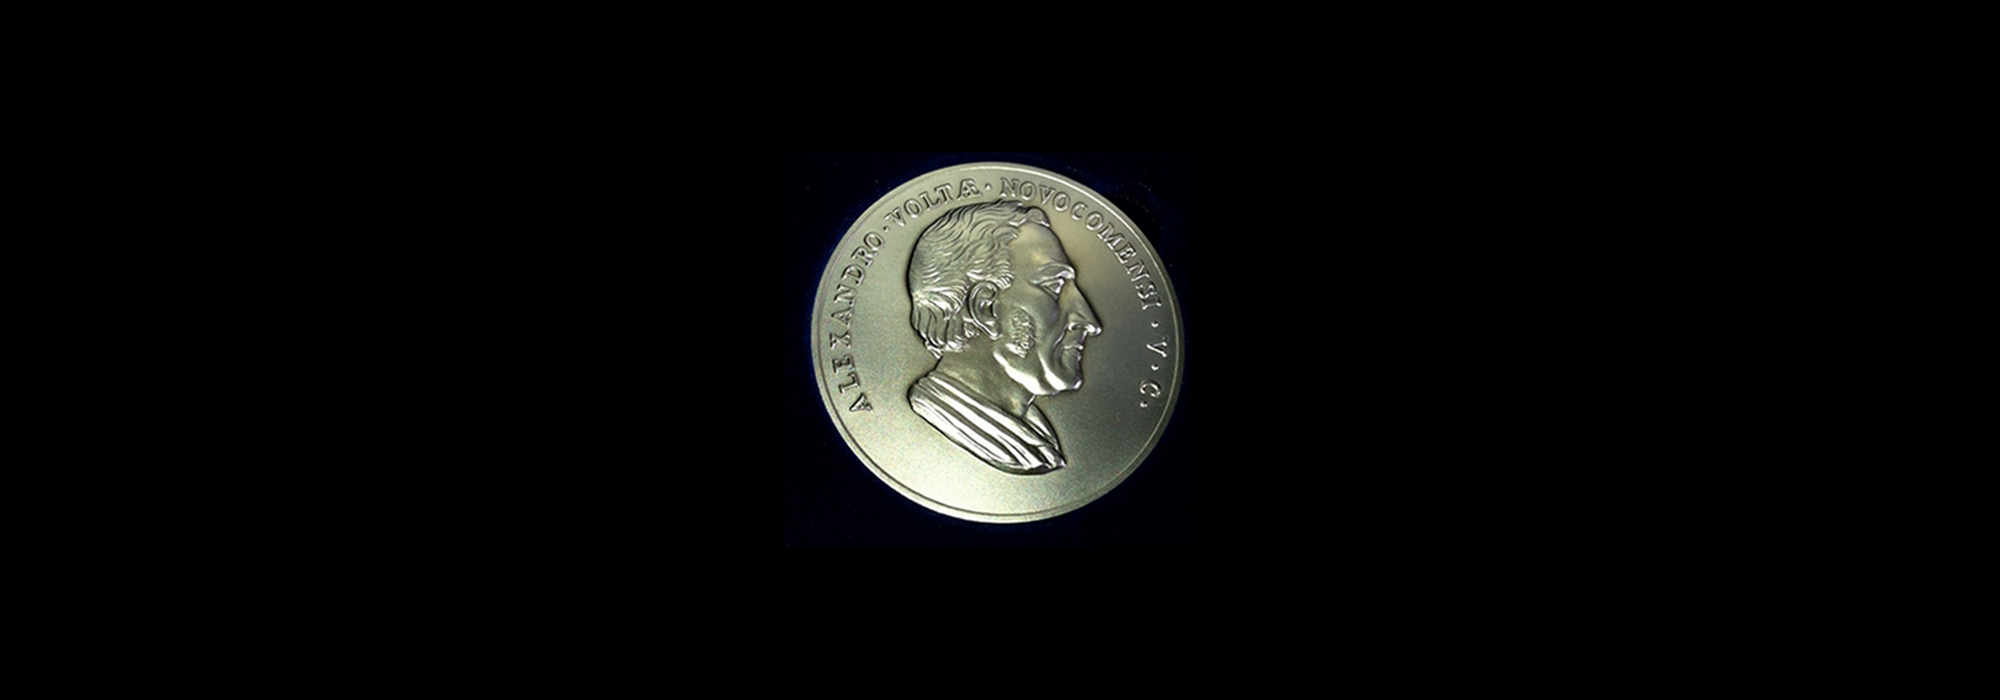

The EPS Edison Volta Prize Medal

The European Physical Society Edison Volta Prize Medal.

Credit: IAU/EPS